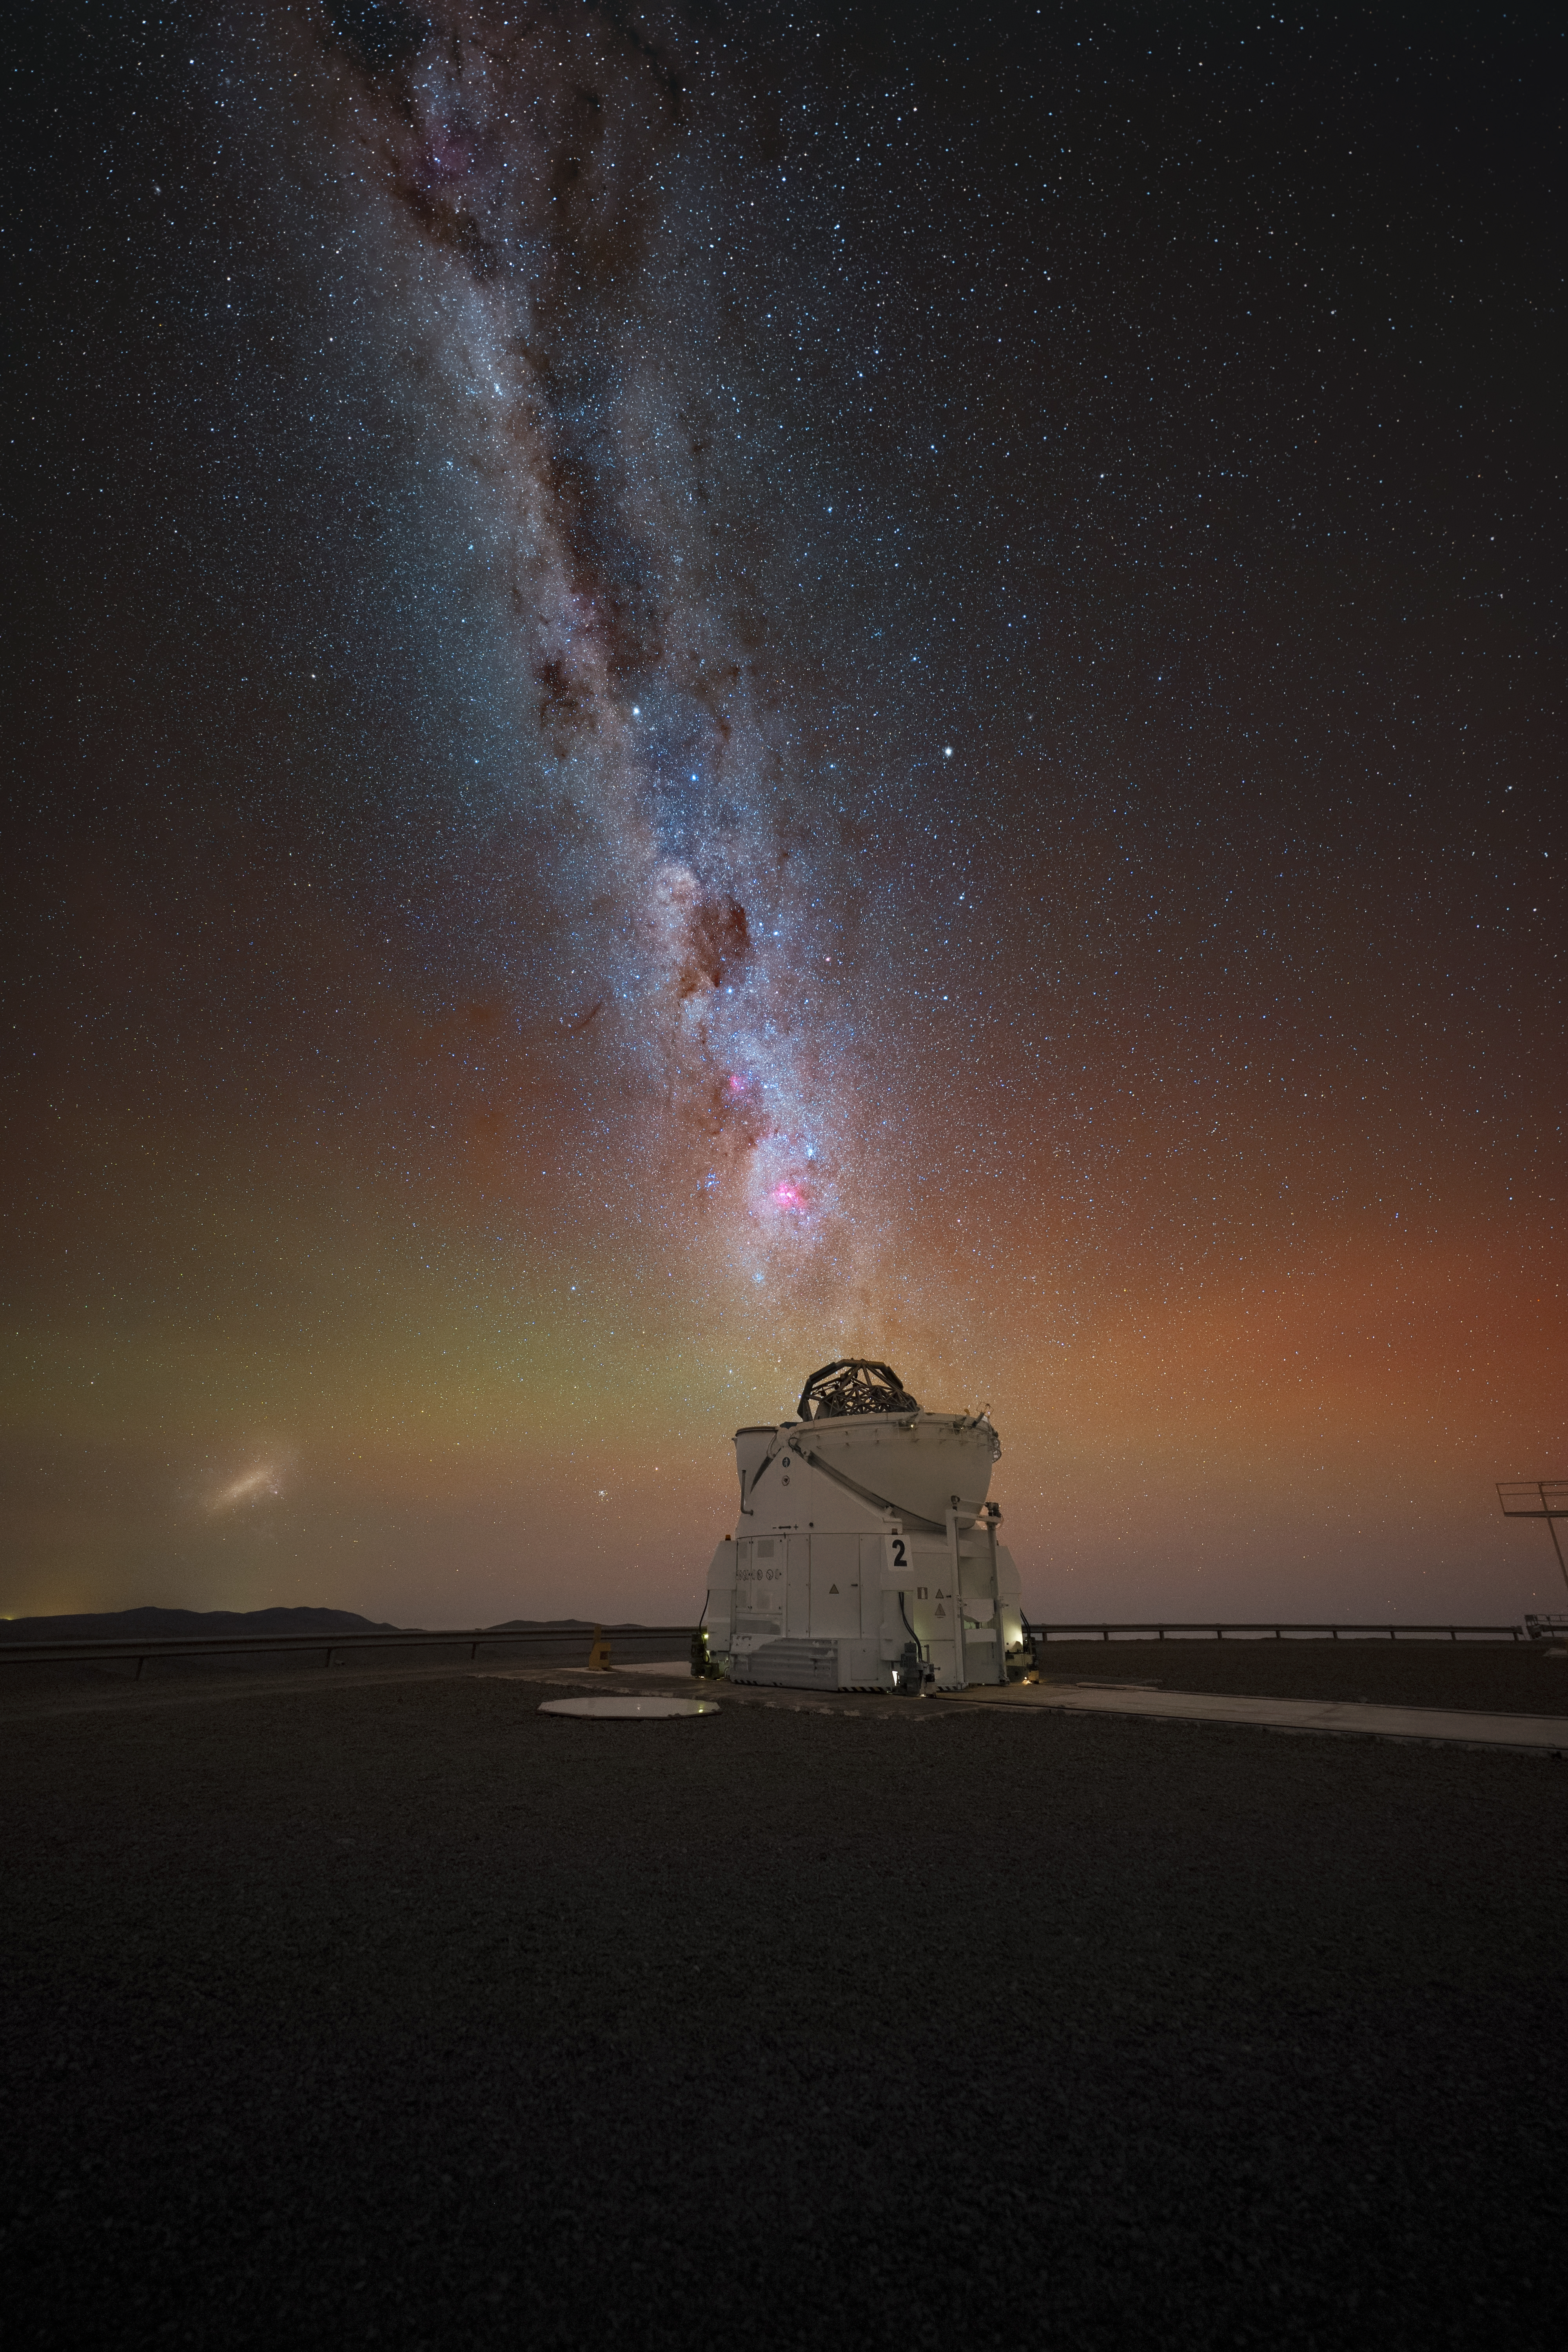

A pink speckle in the southern sky

Today’s Picture of the Week showcases the mesmerising dark sky above ESO’s Paranal Observatory in Chile. The sky in the southern hemisphere is home to unique jewels like the Magellanic Clouds and one particularly special eye-catcher in this image: the Carina Nebula.

The Carina Nebula — a massive star-forming region — is visible here as a big pink spot right above one of the four Auxiliary Telescopes of ESO’s Very Large Telescope (VLT). This sight was a unique one for the French photographer Julien Looten, who captured the image. “It was an unforgettable moment,“ he said about finally seeing the Carina Nebula with his own eyes, as such a view is not possible from the northern hemisphere. But Paranal’s location in the southern hemisphere and its uniquely dark skies make it possible to capture this breathtaking view.

This nebula is home to Eta Carinae, a pair of massive short-lived stars that are shedding off large amounts of material. The structure of this cloud has been studied in detail with the VLT Interferometer, by linking together three Auxiliary Telescopes like the one in this image to create a huge “virtual” telescope. The catastrophic demise of Eta Carinae contrasts with the quiet of the Atacama Desert, all nicely coming together in harmony in this beautiful picture of the southern sky.

Credit: J. Looten/ESO